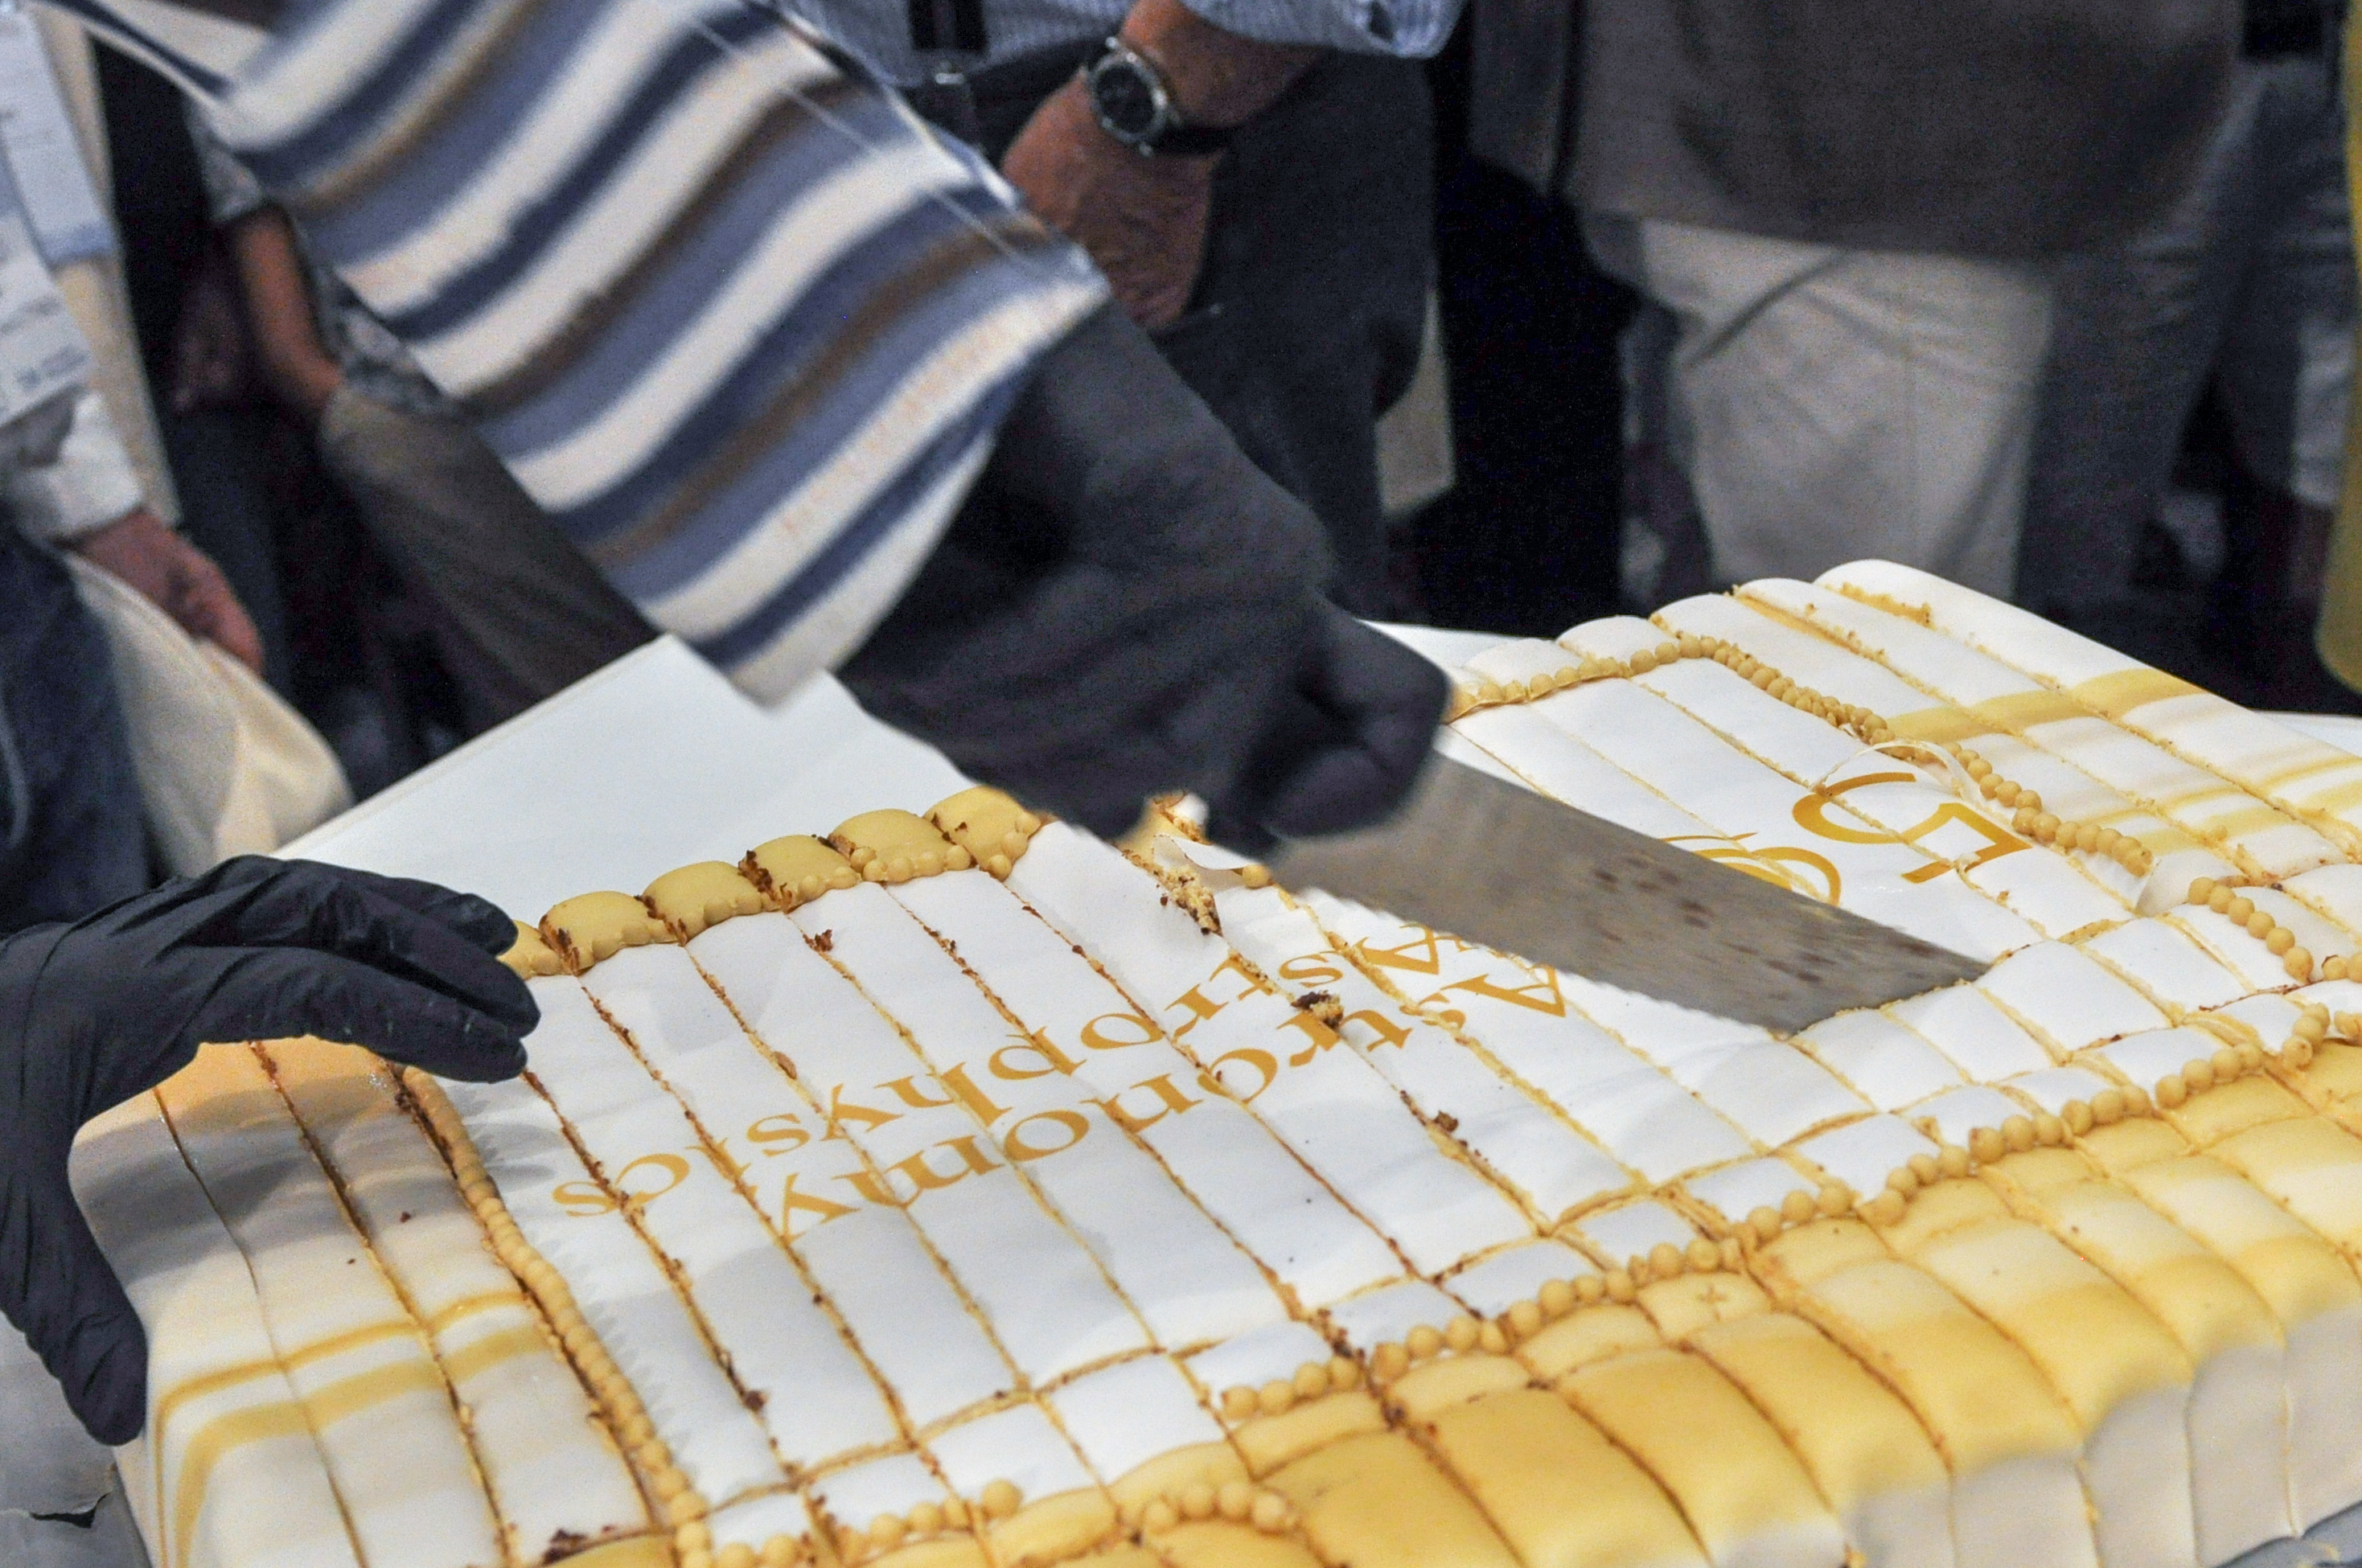

50 Years of Astronomy & Astrophysics

During the IAU General Assembly in Vienna, Austria, an event was held to celebrate the 50 Years of the prestigious Astronomy & Astrophysics journal.

Credit: IAU/Gabor Herbst-Kiss